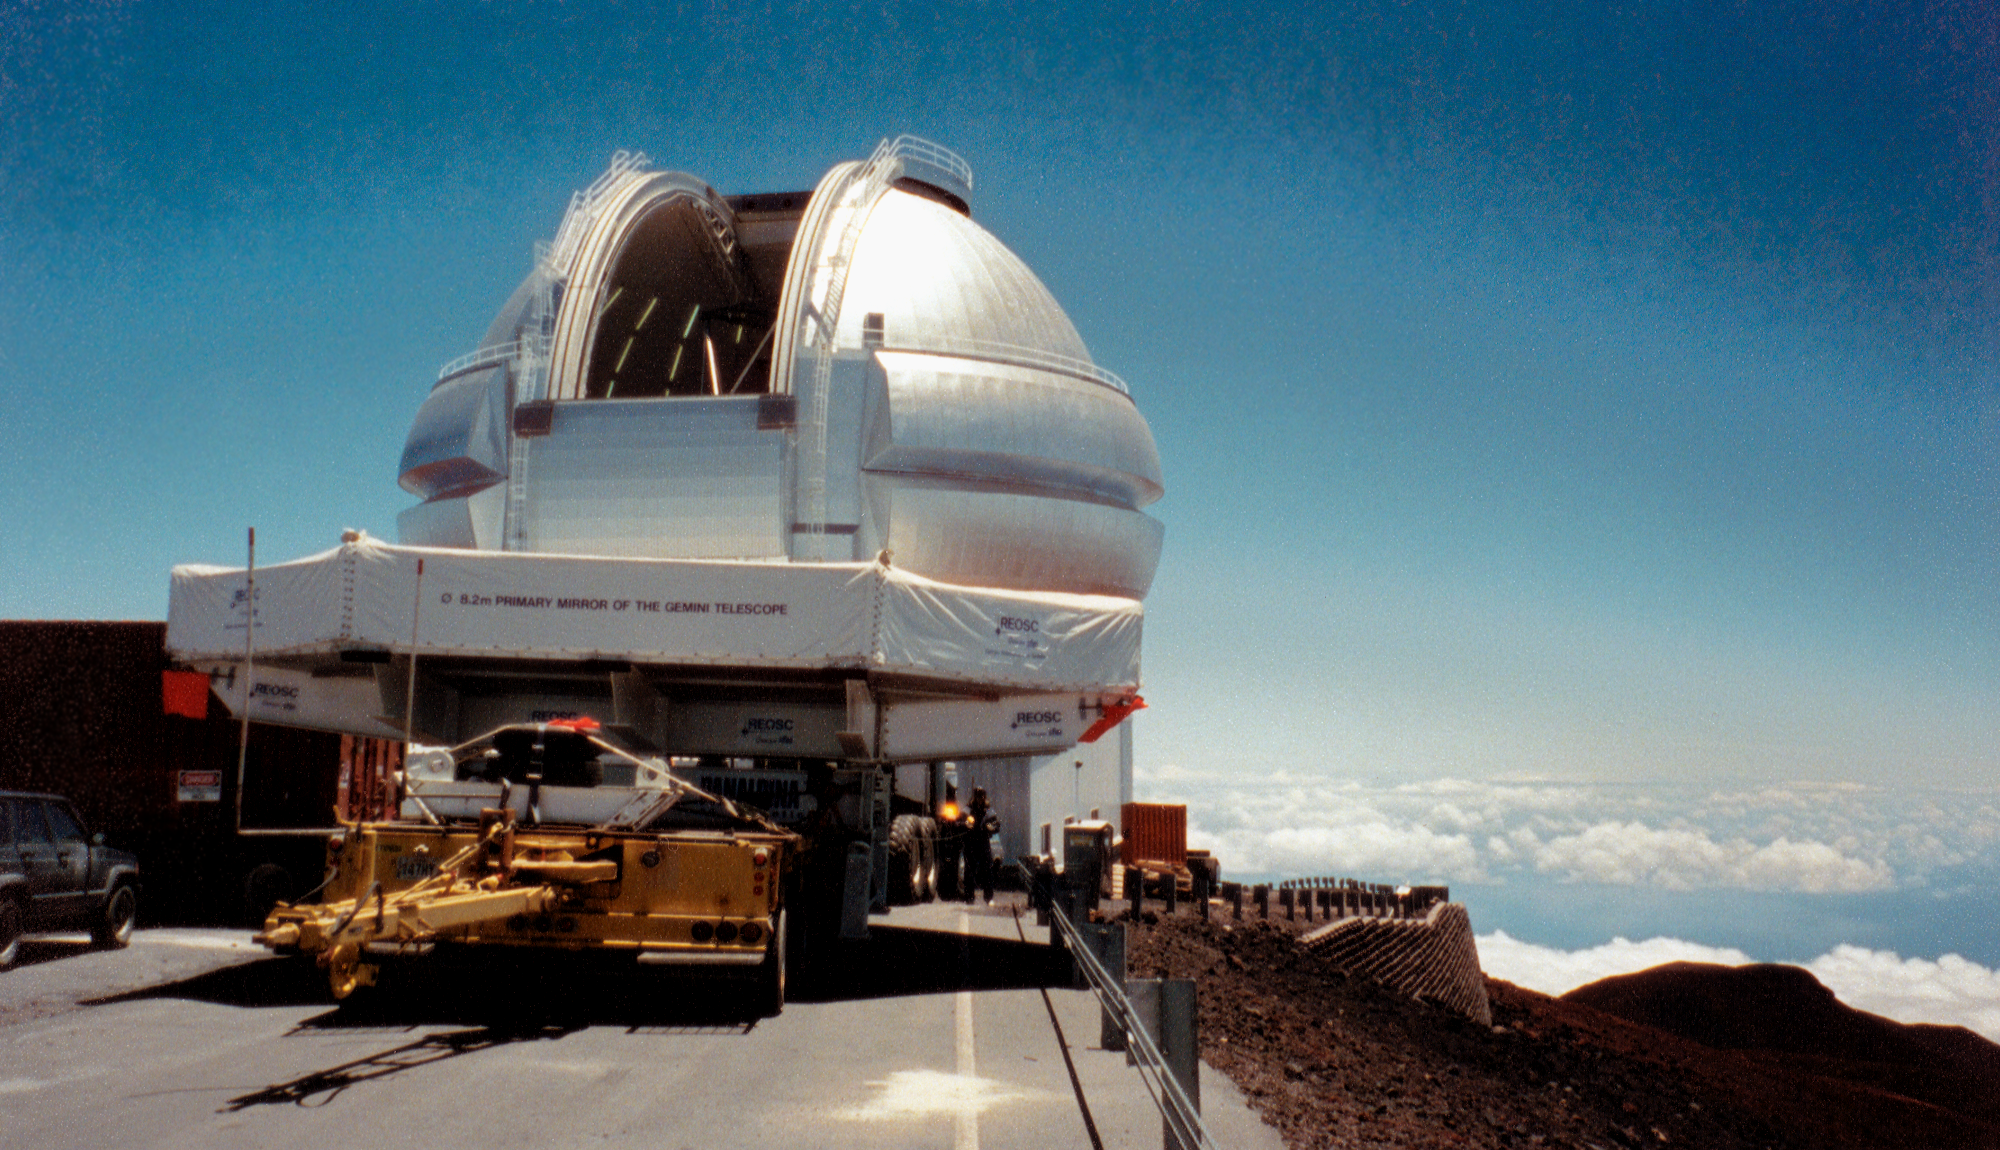

Gemini North, Mauna Kea

The dome just prior to moving the mirror inside the enclosure. June 28th 1998.

Credit: NOIRLab/NSF/AURA